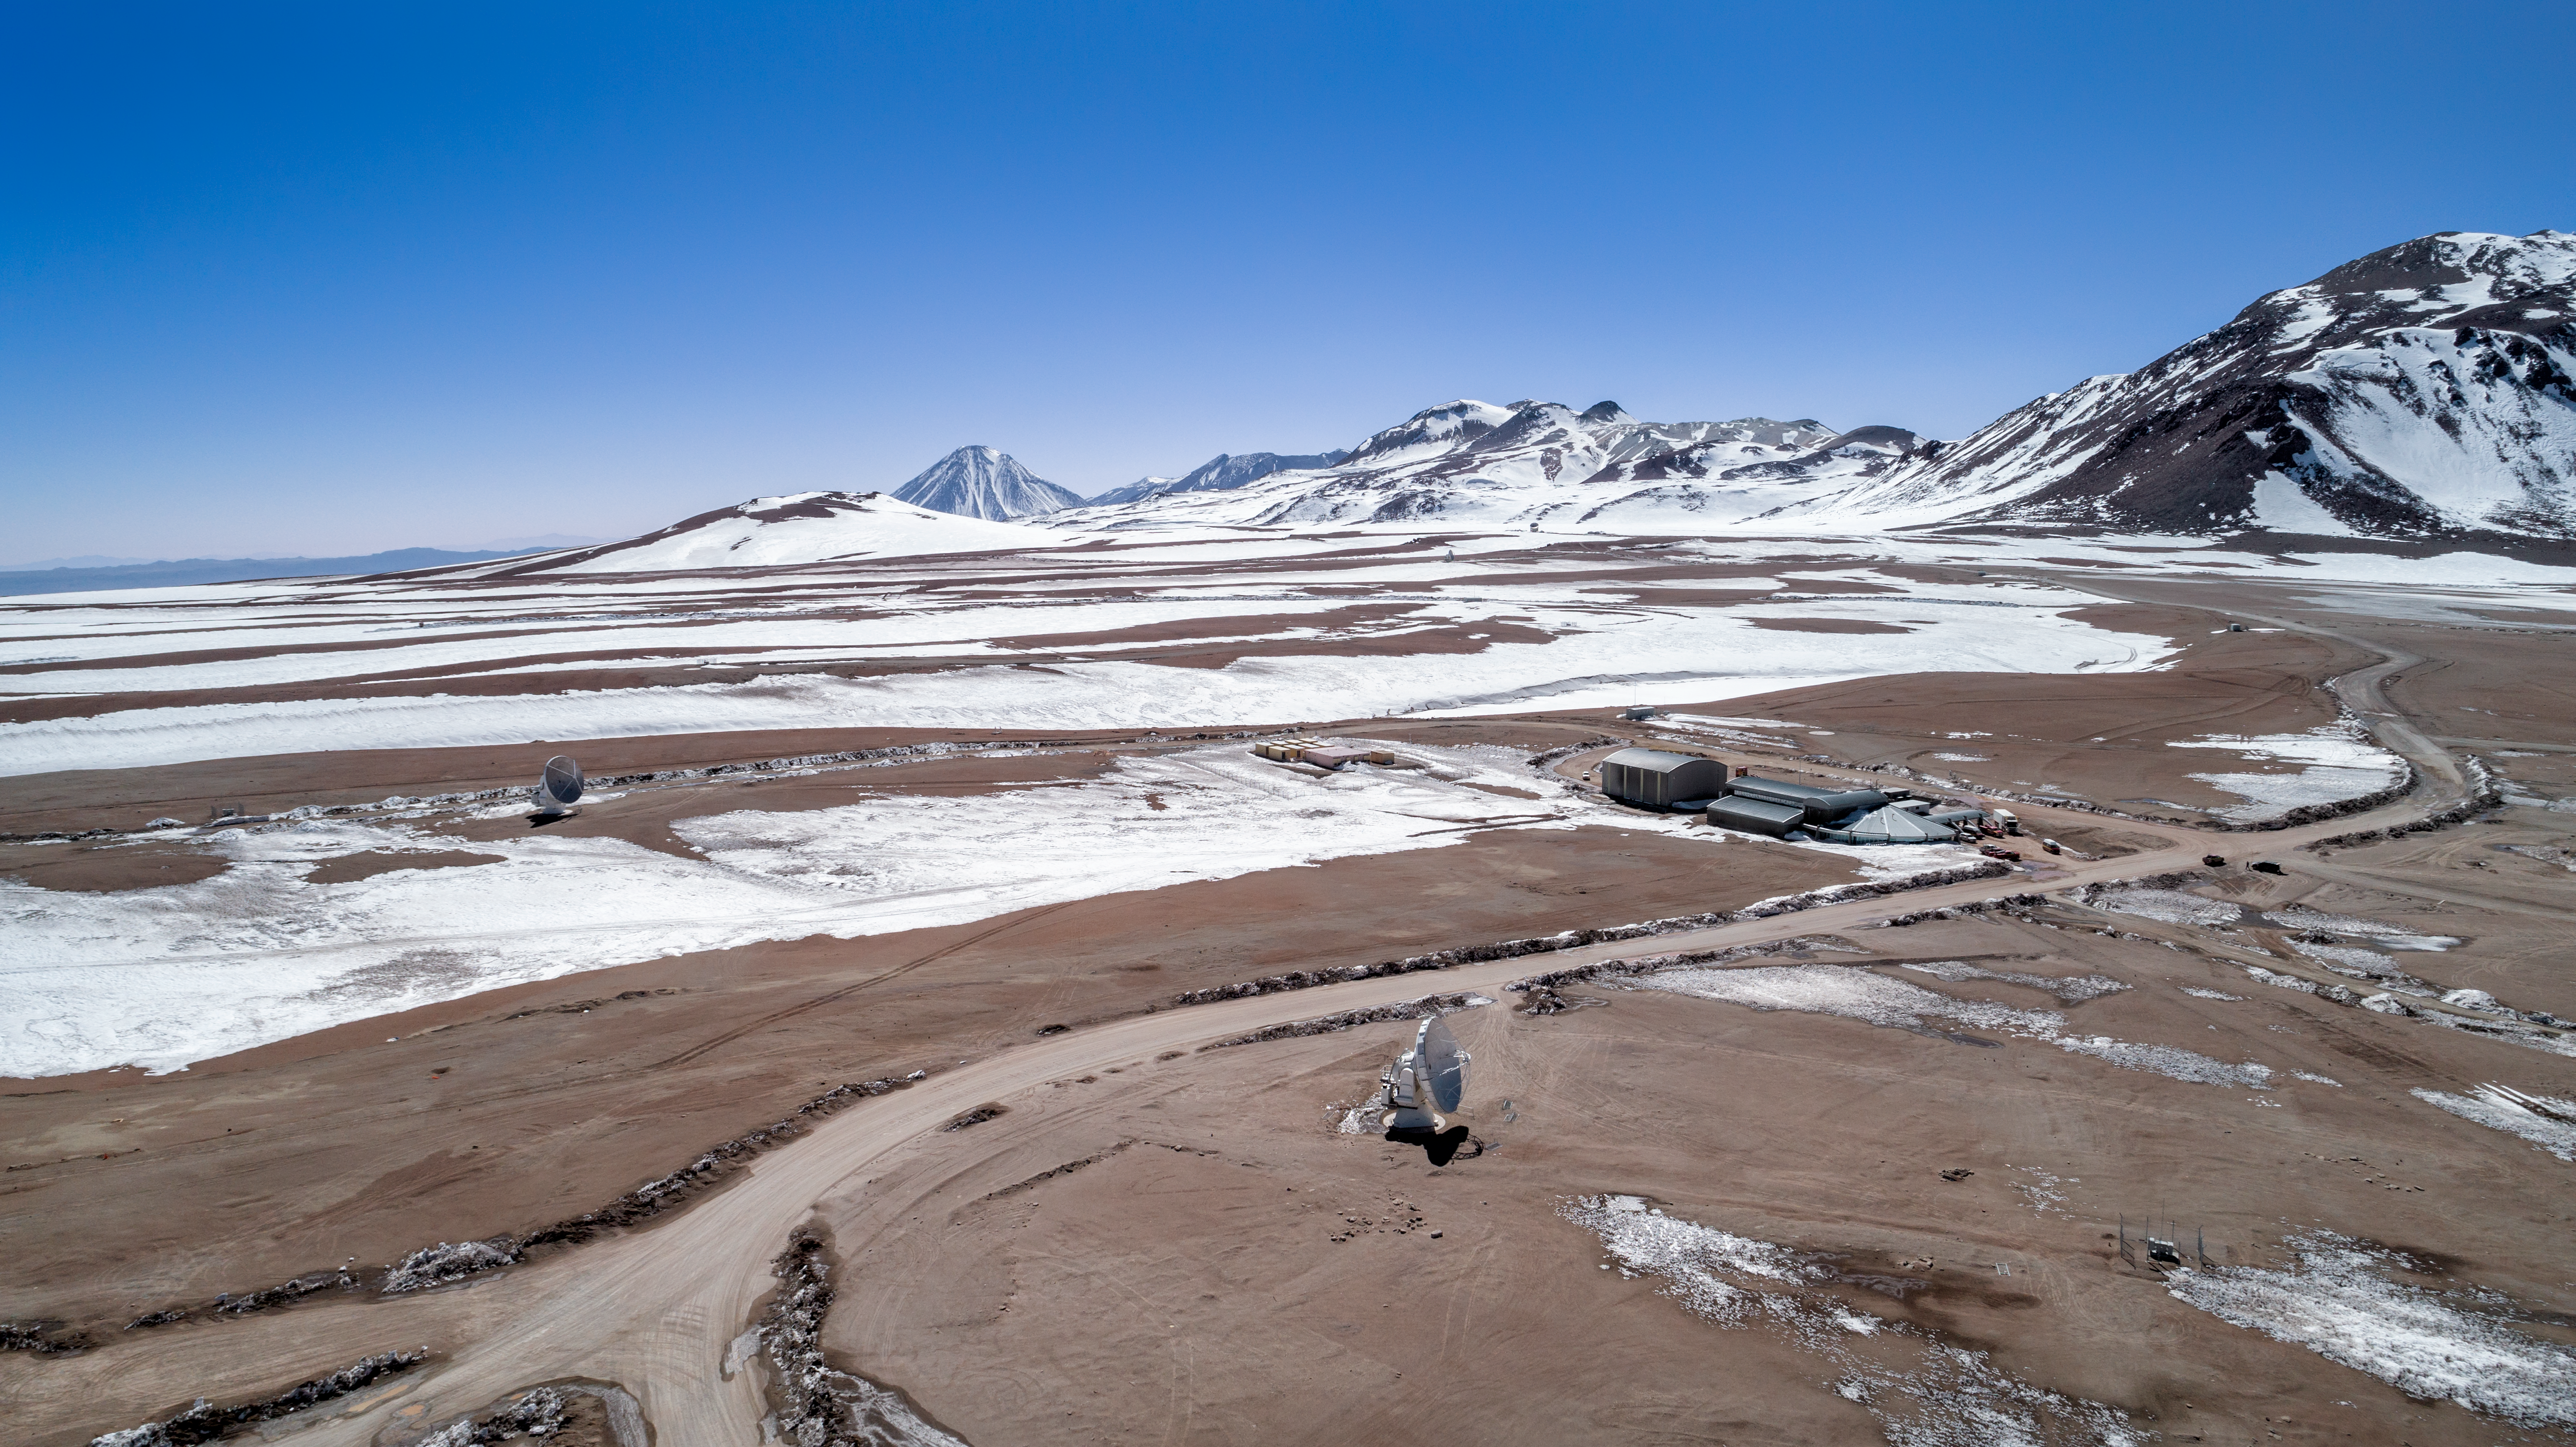

Alone in a barren landscape

The ALMA and APEX telescopes are situated on the breathtaking Chajnantor Plateau in the Chilean Andes, at an altitude of around 5000 metres. Chajnantor is the highest major observatory site in the world, and the atmosphere above the plateau is the driest in the world, with the exception of Antarctica.

Credit: ALMA (ESO/NAOJ/NRAO)